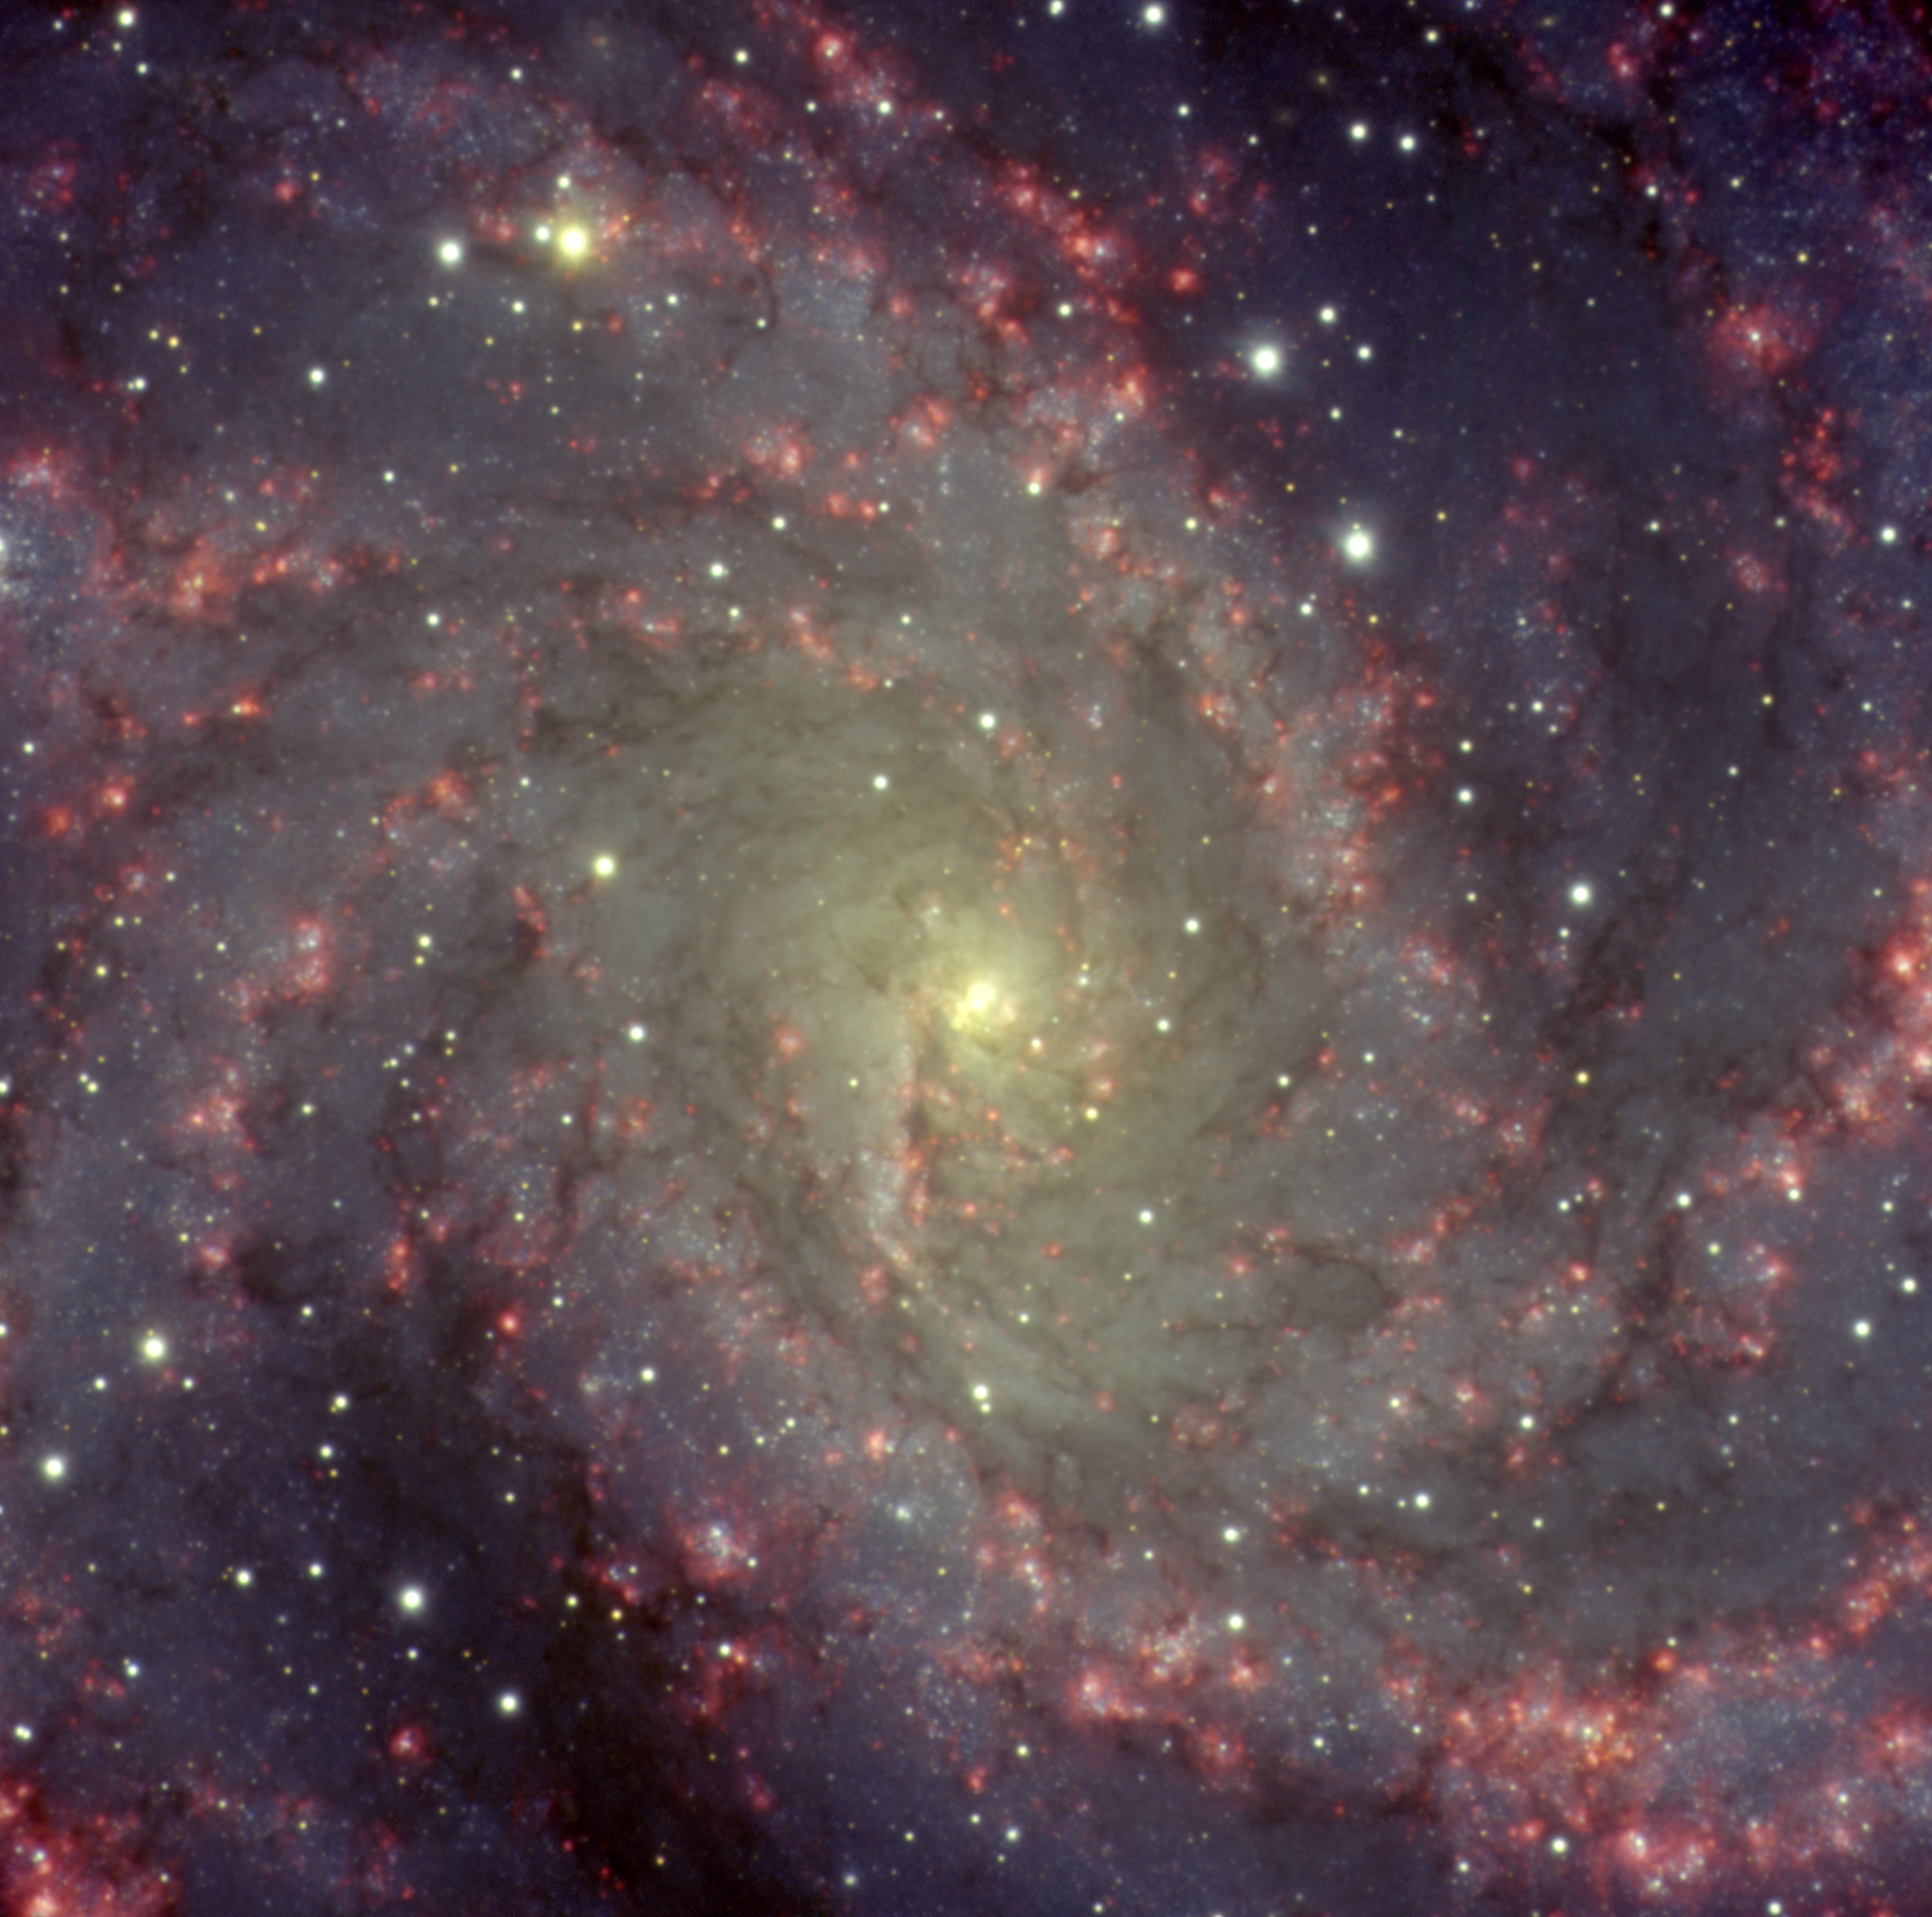

A Mysterious Rash of Star Birth

"A Mysterious Rash of Star Birth In this crisp Gemini North image, pink bubbles of glowing hydrogen gas spread across the arms of the face-on spiral galaxy NGC 6946 like a rash. This amazing infusion of color is fueled by the ubiquitous birth of massive stars throughout NGC 6946; these hot young stars blast copious amounts of ultraviolet radiation into their natal shrouds of hydrogen gas, causing the clouds to glow red. For reasons unknown, NGC 6946 has a much higher rate of star formation than all of the other large galaxies in our local neighborhood. The prodigious output of stellar nurseries in this extragalactic neighbor — which lies about 20 million light years away in the direction of the constellation of Cepheus — eventually leads to accelerated numbers of supernovae explosions. NGC 6946’s supernovae have occurred in rapid-fire fashion for tens of millions of years. Over the past century, eight supernovae are known to have exploded in the arms of this stellar metropolis. NGC 6946 is, in fact, the most prolific known galaxy for supernovae during the past 100 years. These events have led to its popular nickname, the “Fireworks Galaxy.” If we could compress just a million years of NGC 6946’s history into a time-lapse movie, lasting but a few seconds, we would bear witness to a stream of nearly constant outbursts of light as new stars flare into view, while old ones expire in spectacular explosions." Technical Details: Acquisition Date(s): August 12, 2004 Telescope: Gemini North, Mauna Kea Hawai'i Instrument: GMOS (Gemini Multi-Object Spectrograph) Field of View: 5.80 x 5.58 arcminutes Orientation: 184 deg CCW from N up, E to the

Credit: International Gemini Observatory/AURA/Manuel Paredes